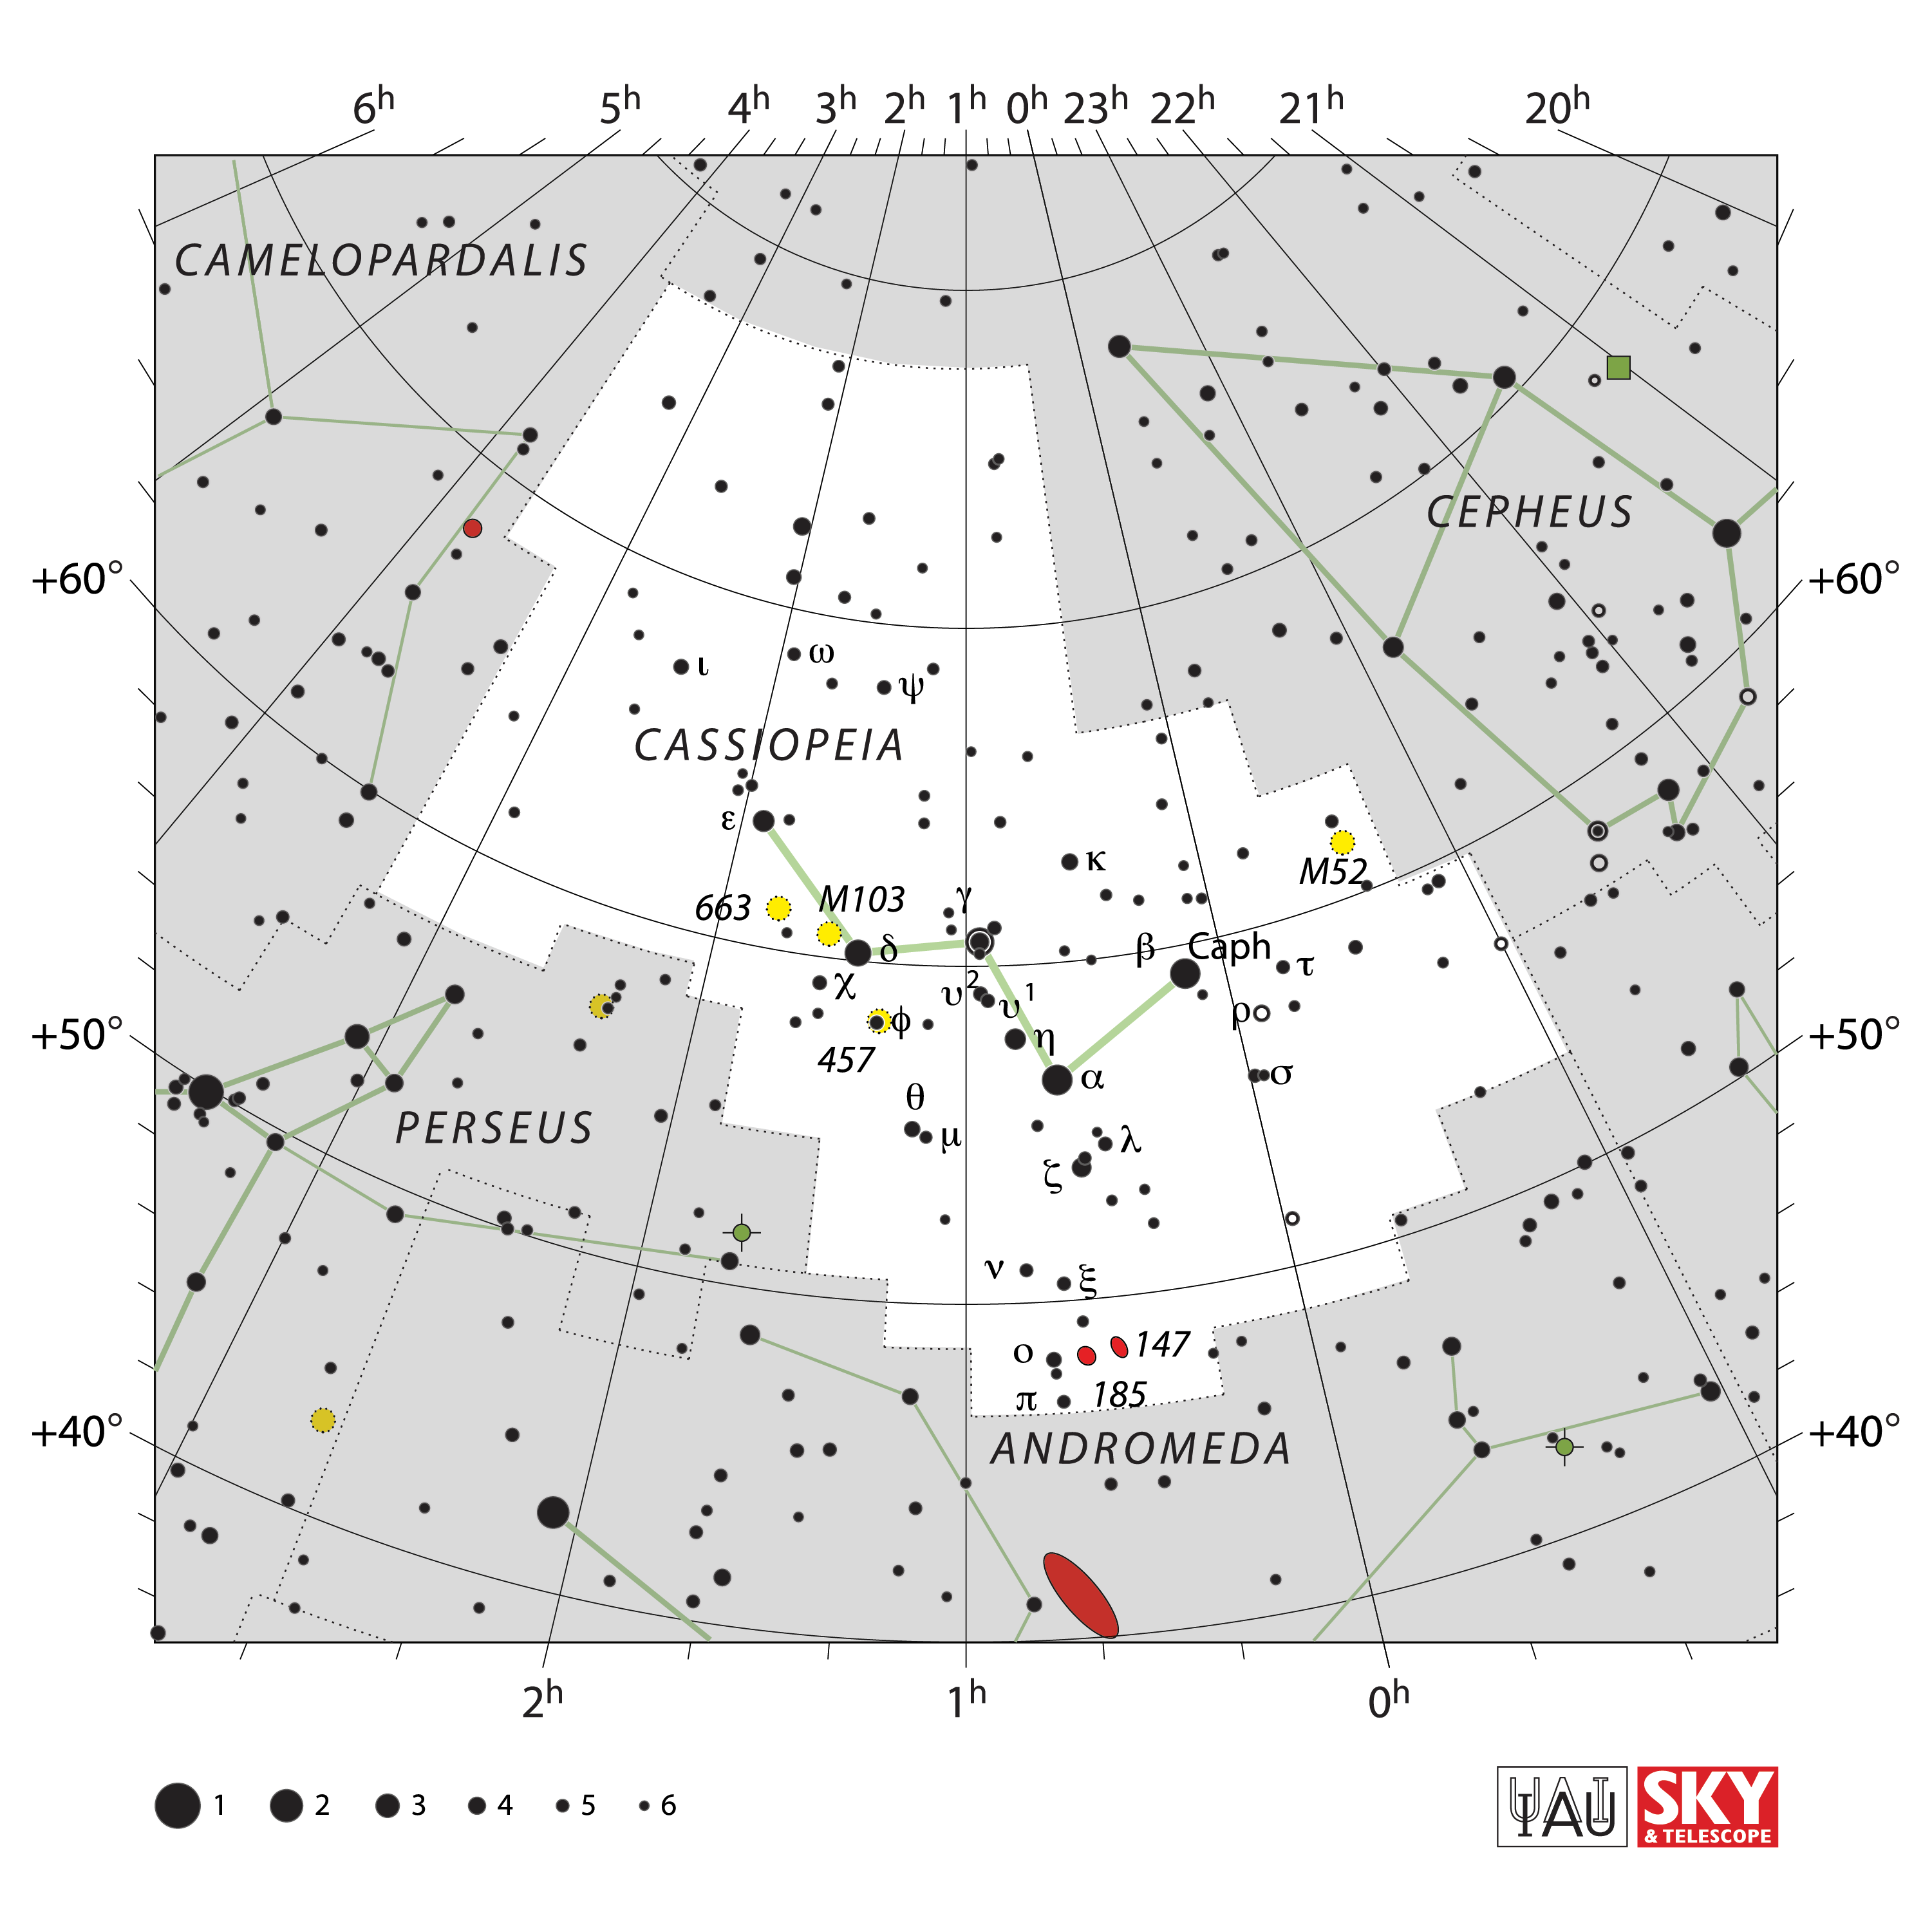

Cassiopeia

Credit: IAU and Sky & Telescope